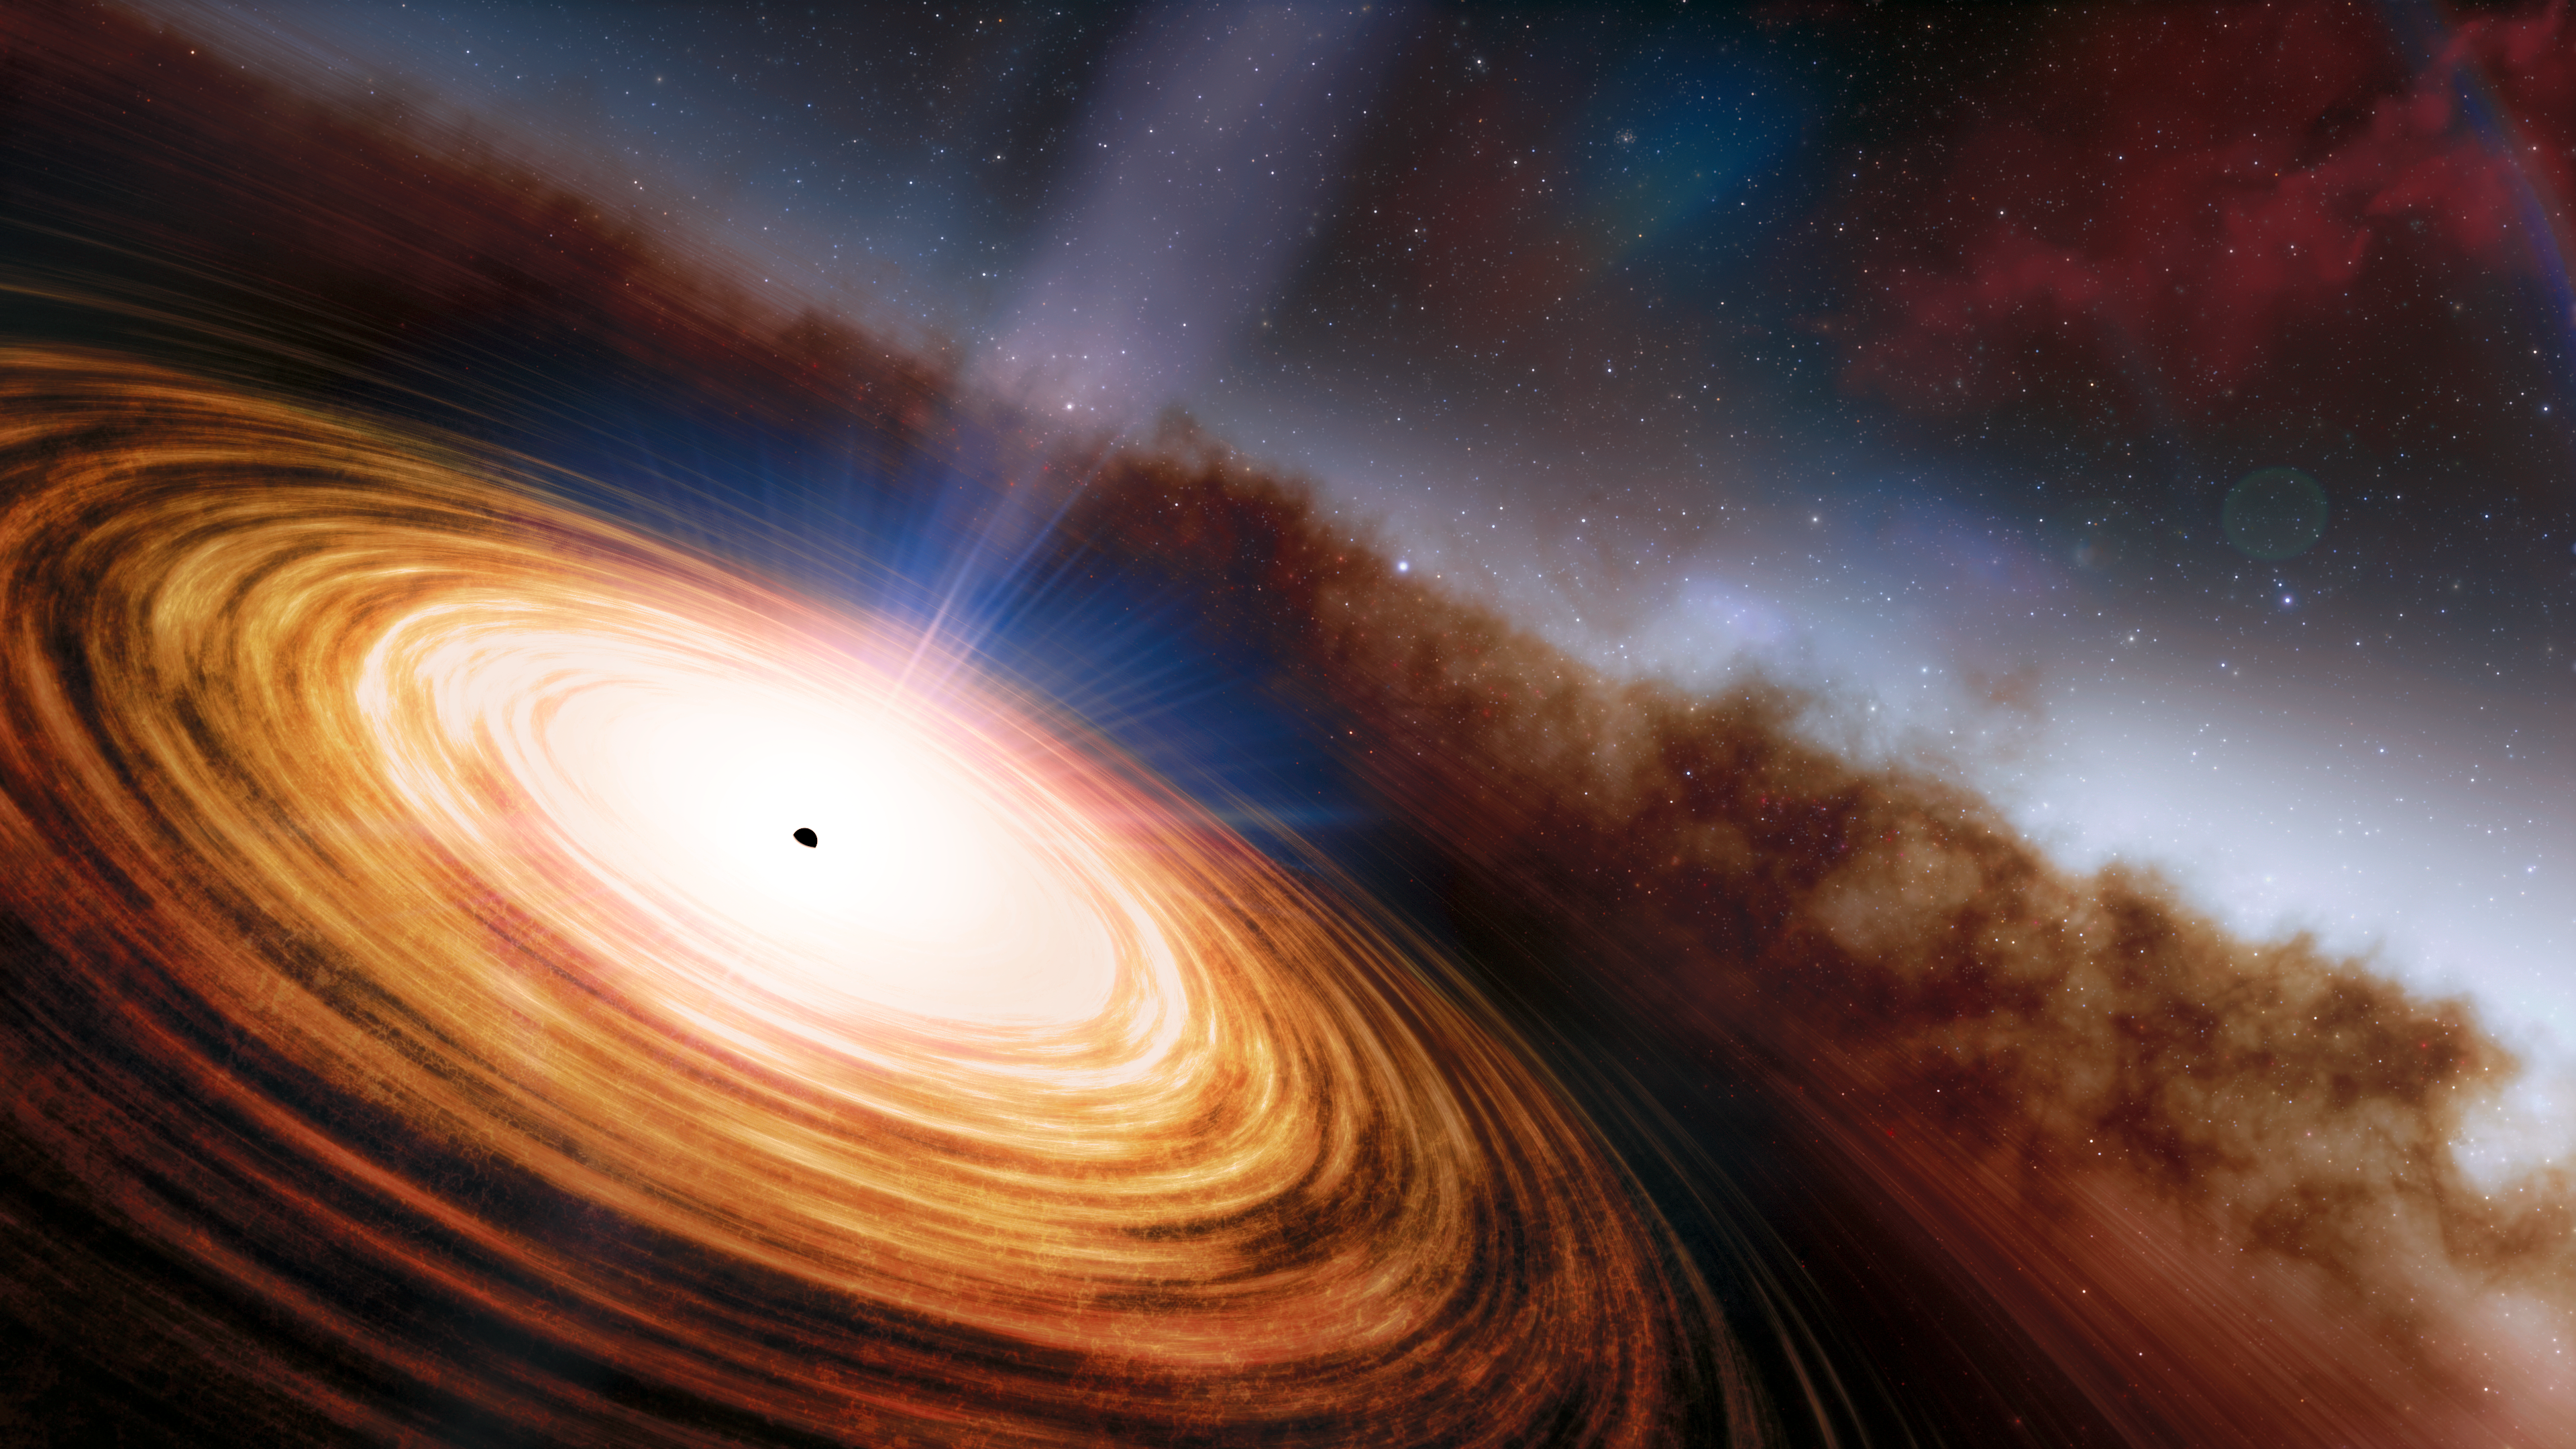

Quasar May Hold the Chemical Fingerprint of a Population III Star

Astronomers may have discovered the ancient chemical remains of the first stars to light up the Universe. Using an innovative analysis of a distant quasar observed by the 8.1-meter Gemini North telescope on Hawai‘i, operated by NSF NOIRLab, the scientists found an unusual ratio of elements that, they argue, could only come from the debris produced by the all-consuming explosion of a 300-solar-mass first-generation star.

Credit: NOIRLab/NSF/AURA/J. da Silva/Spaceengine